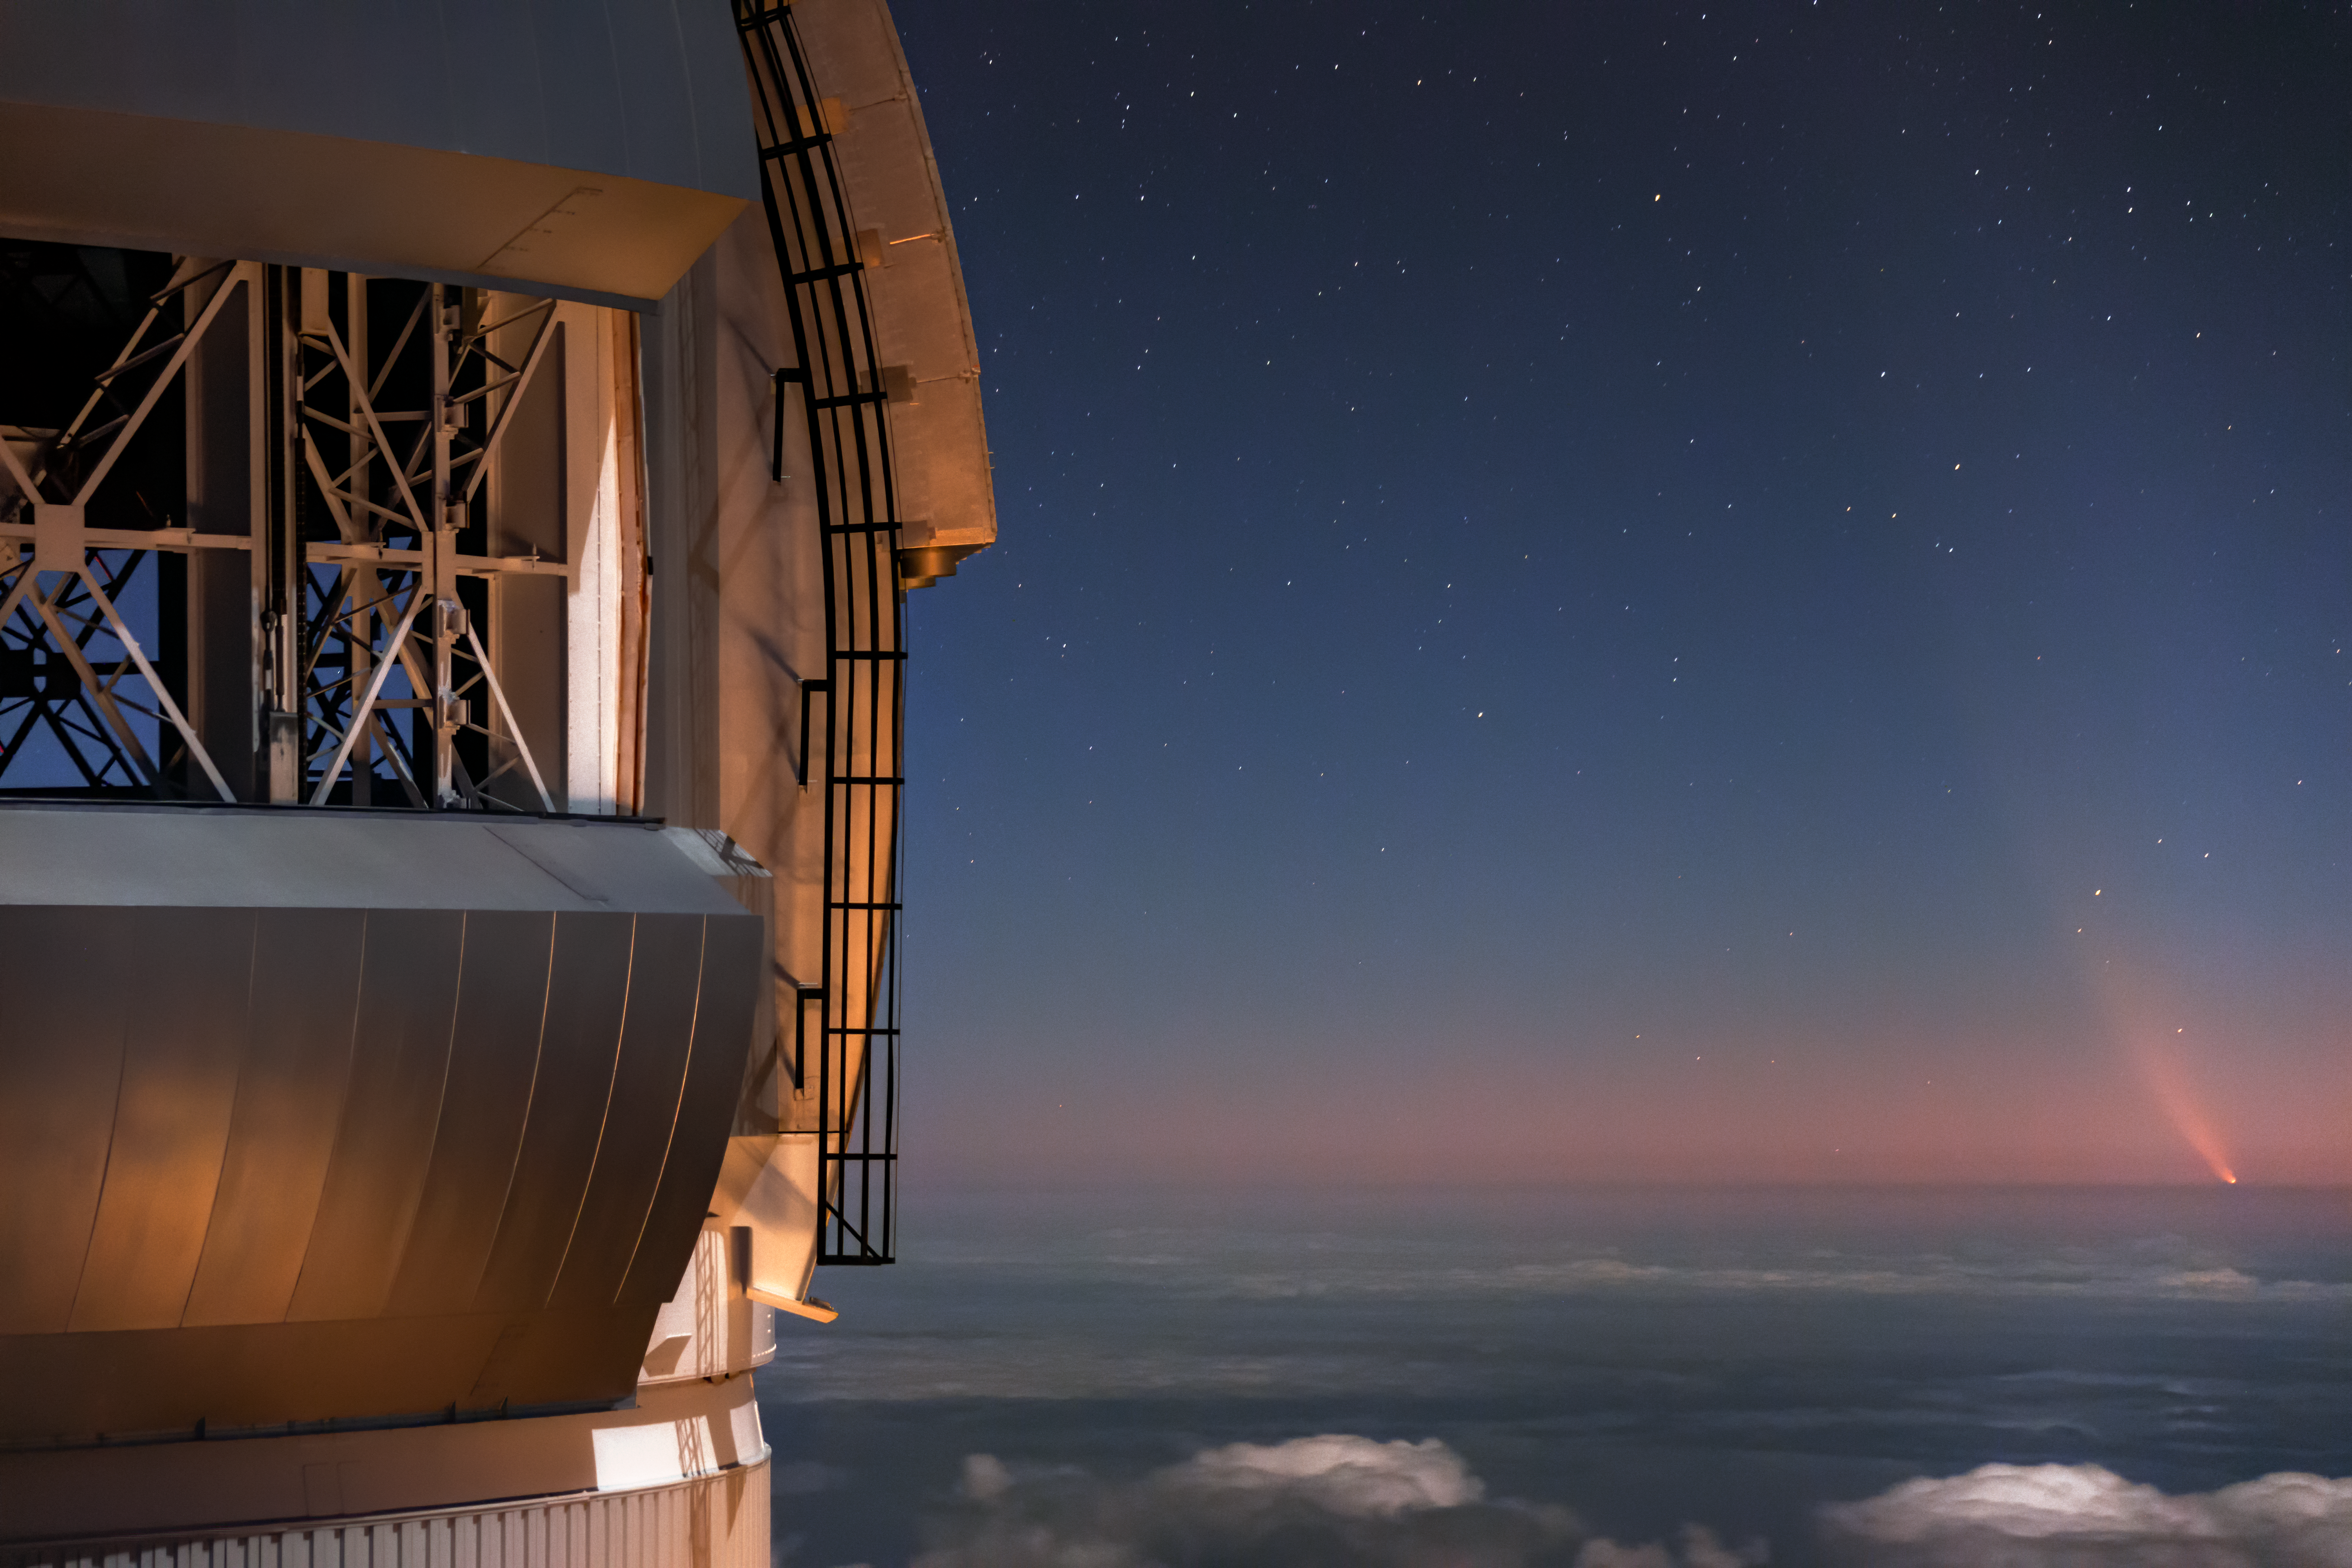

Comet NEOWISE Over Gemini North

Comet NEOWISE — technically known as C/2020 F3 (NEOWISE) — is visible in this spectacular image of the pre-dawn sky to the right (East) of the Gemini North telescope on Maunakea in Hawai‘i, one of the pair of telescopes of the international Gemini Observatory, a Program of NSF NOIRLab. The image was taken Sunday 12 July 2020.

Credit: International Gemini Observatory/NOIRLab/NSF/AURA/J. Pollard